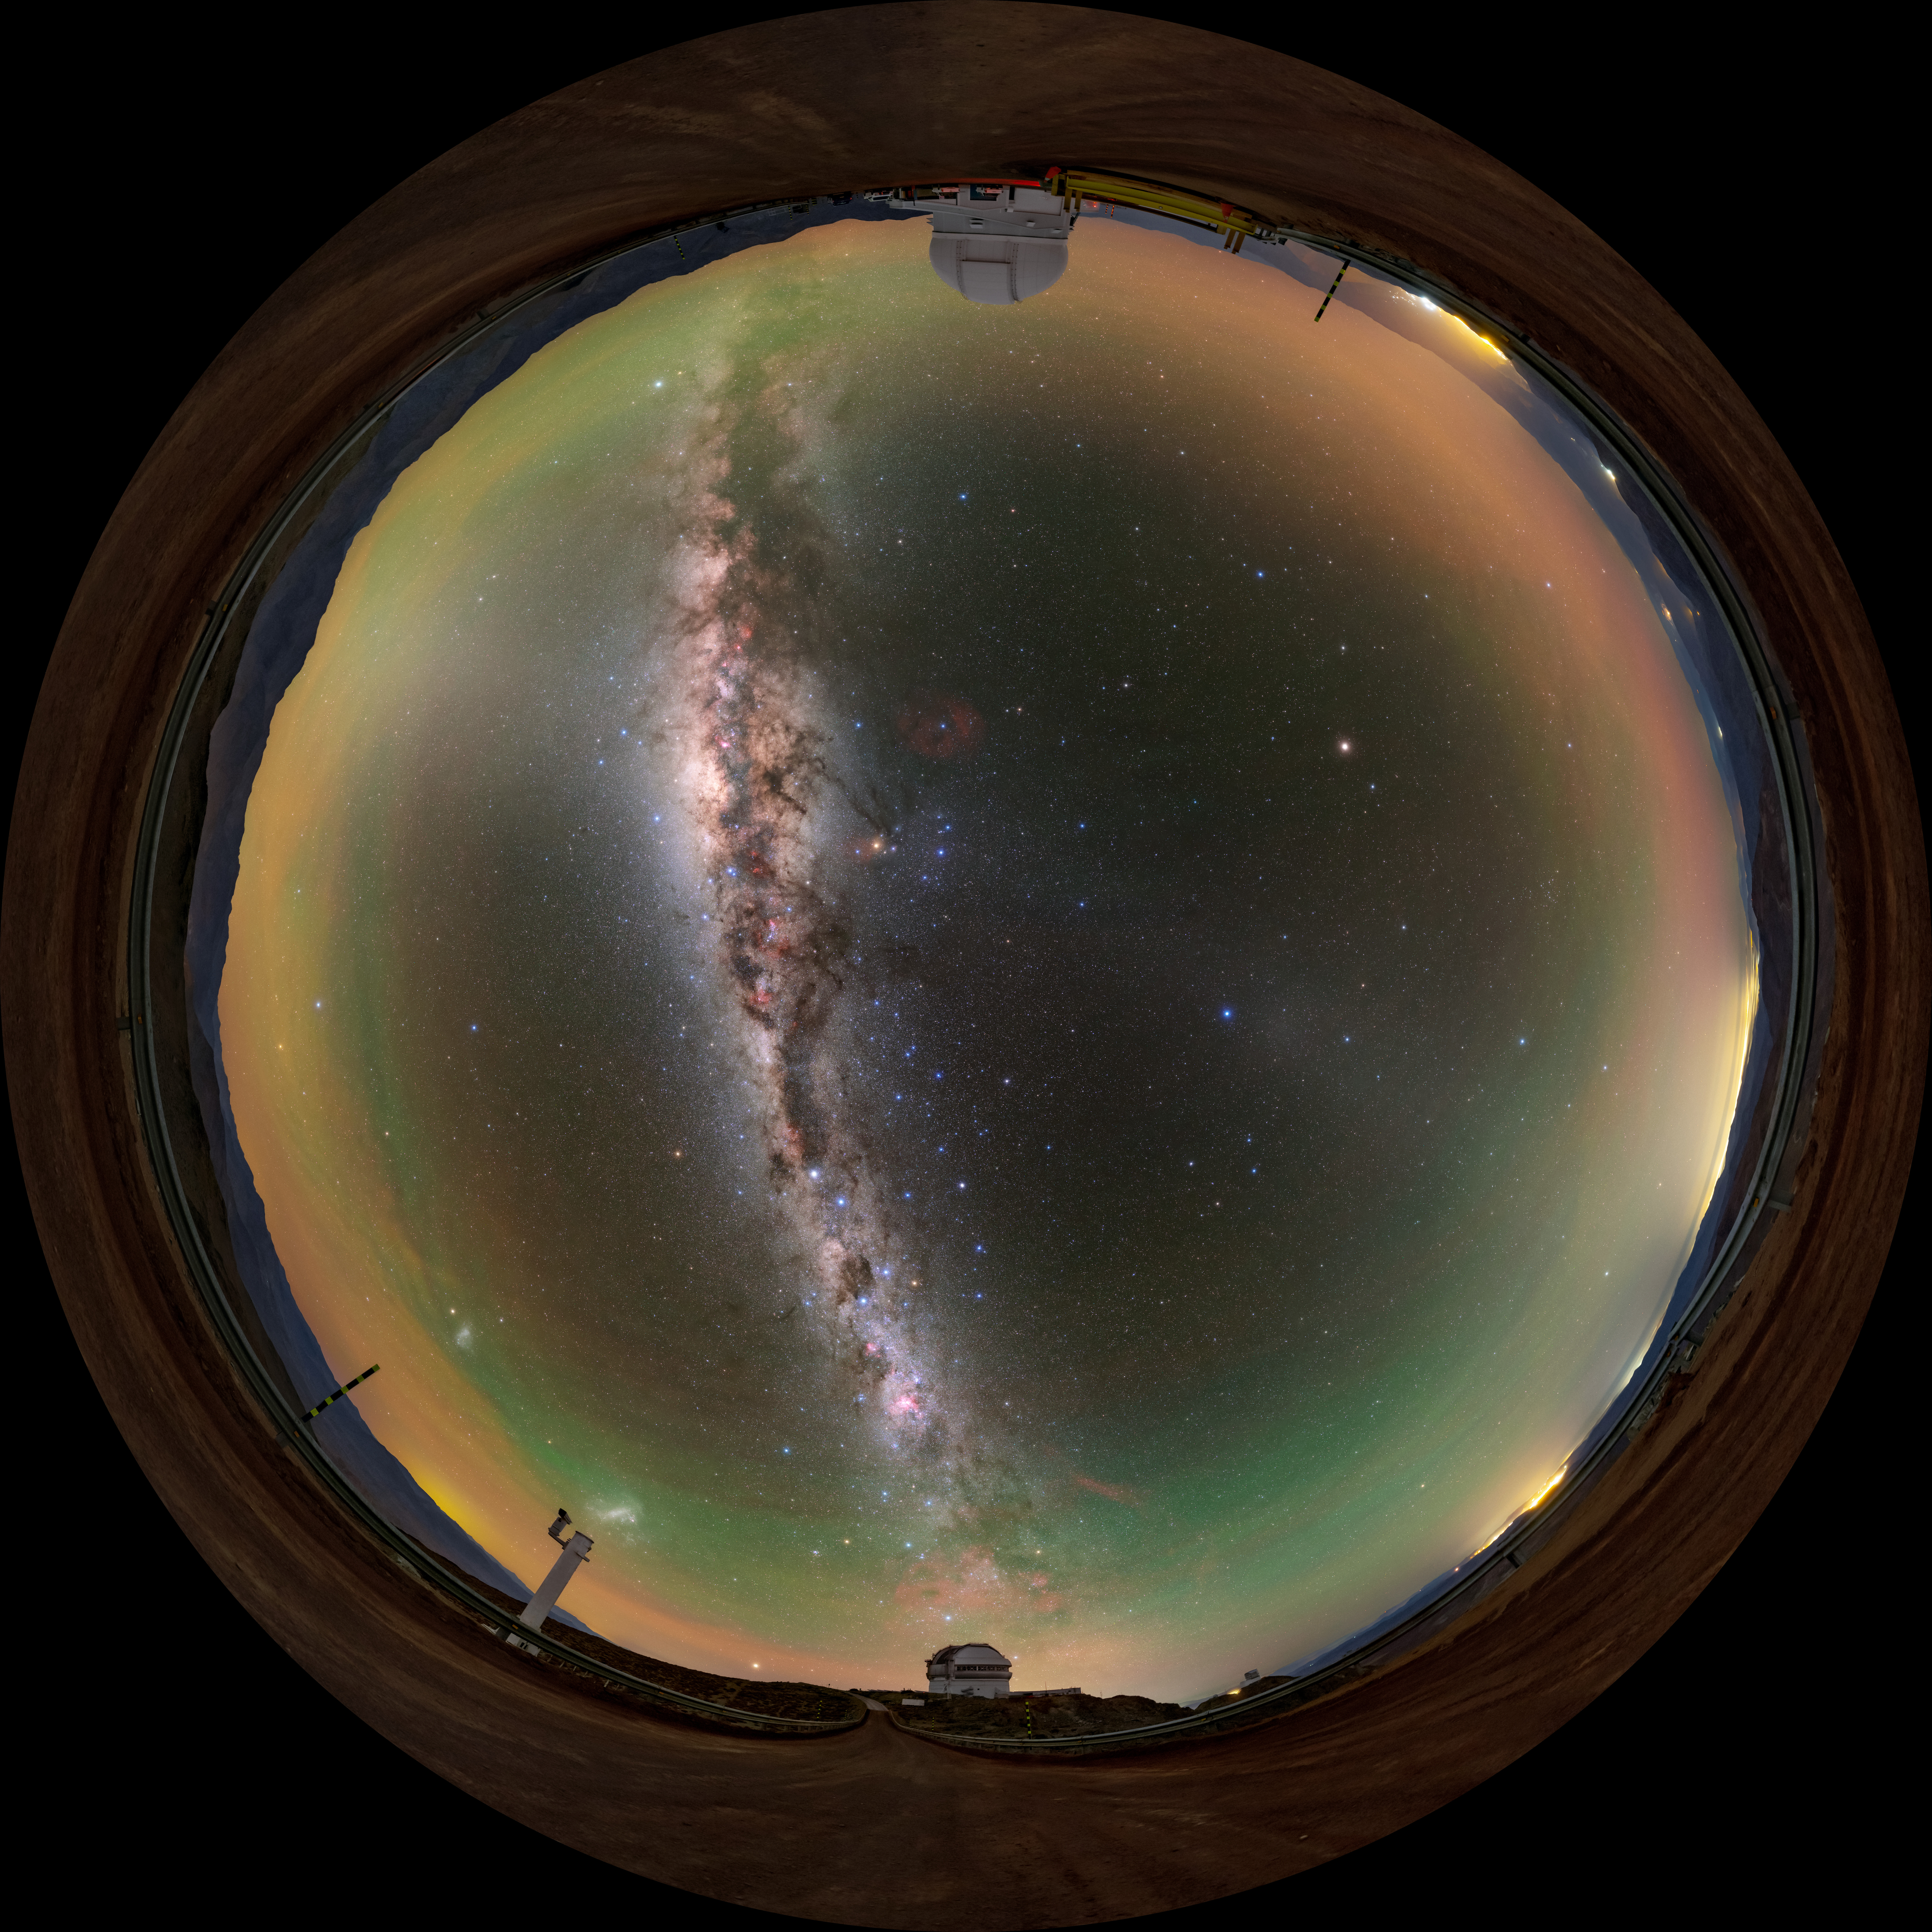

From Gemini South to SOAR Fulldome

A fulldome view of the road that leads from the Gemini South Telescope, one half of the International Gemini Observatory, operated by NSF NOIRLab, to the SOAR Telescope on Cerro Pachón in Chile.

A 360 panorama version of this image can be found here.

Credit: International Gemini Observatory/NOIRLab/NSF/AURA/ T. Slovinský